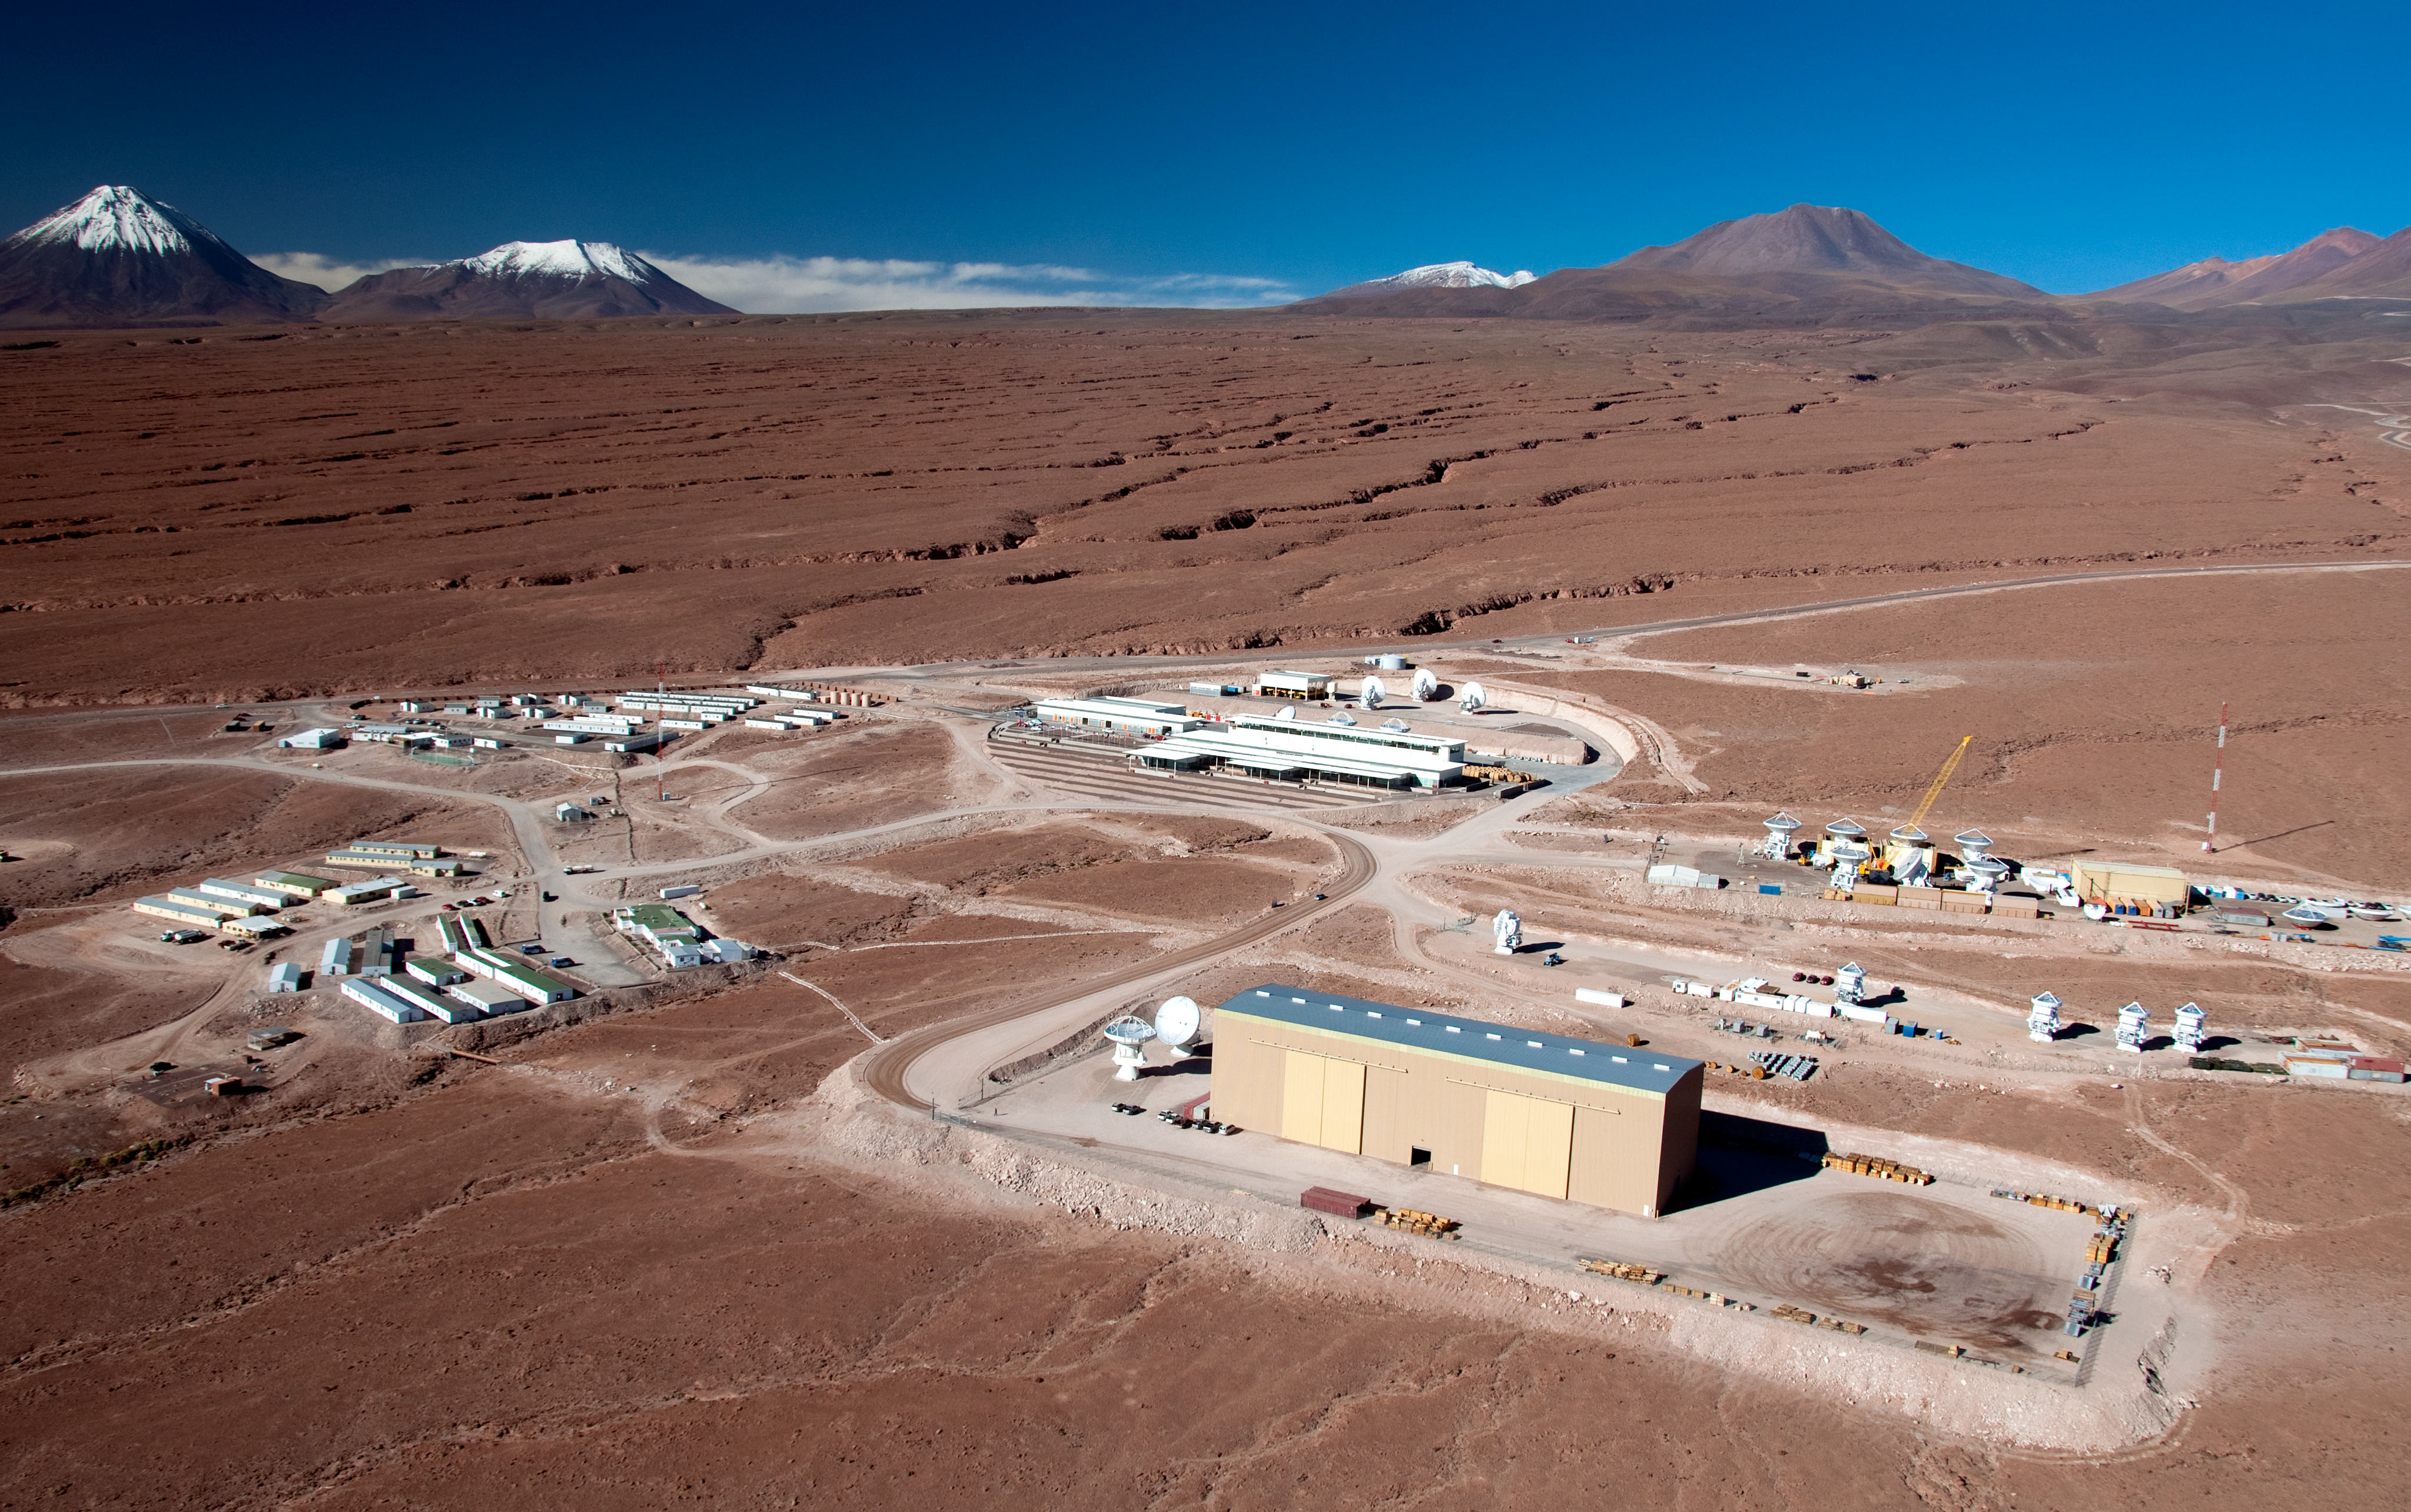

Flying above the ALMA OSF

Aerial view of the ALMA Operations Support Facility (OSF), located at 2900 metres altitude, on the road to Chajnantor — partially visible near the top-right edge of the picture. On the right, the partners’ antenna integration sites are seen — from the bottom to the top are the North American, the Japanese and the European sites. At the centre of the picture is the main OSF building, while on the left the workers’ camps are visible.

Credit: ALMA (ESO/NAOJ/NRAO), W. Garnier (ALMA). Acknowledgment: General Dynamics C4 Systems